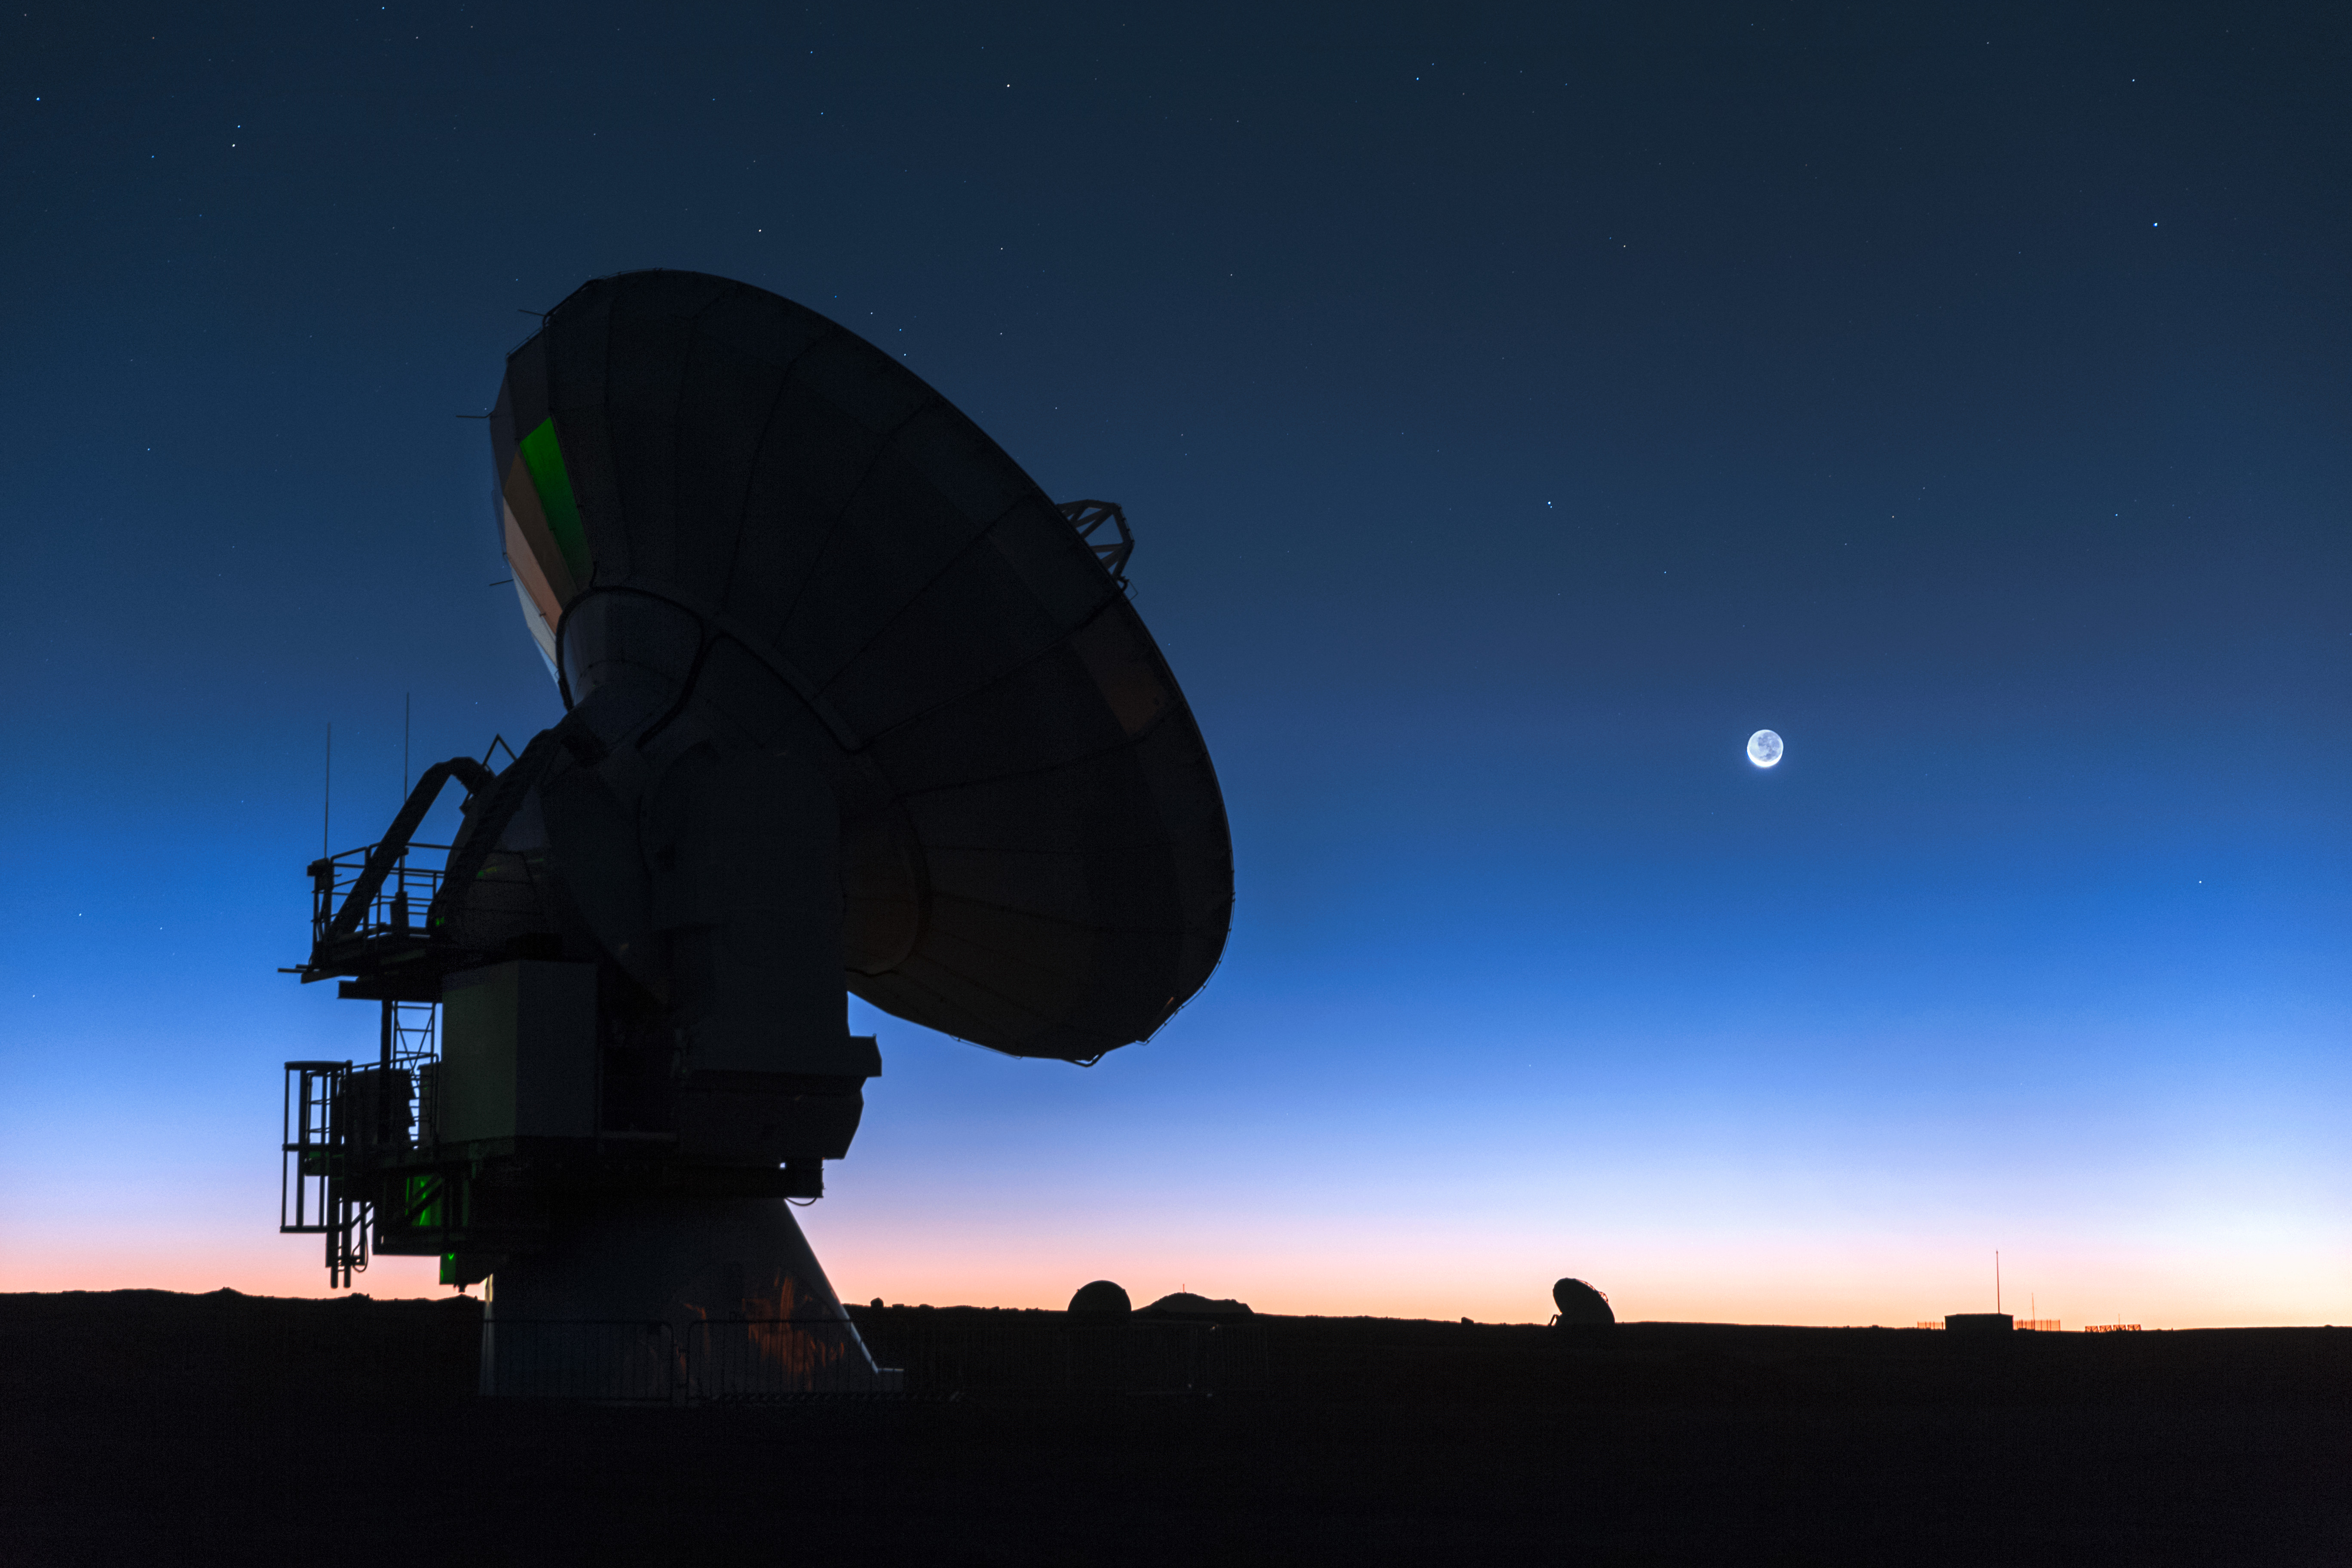

Sunset

Sunset in ALMA.

Credit: M. Claro (ESO/NAOJ/NRAO)